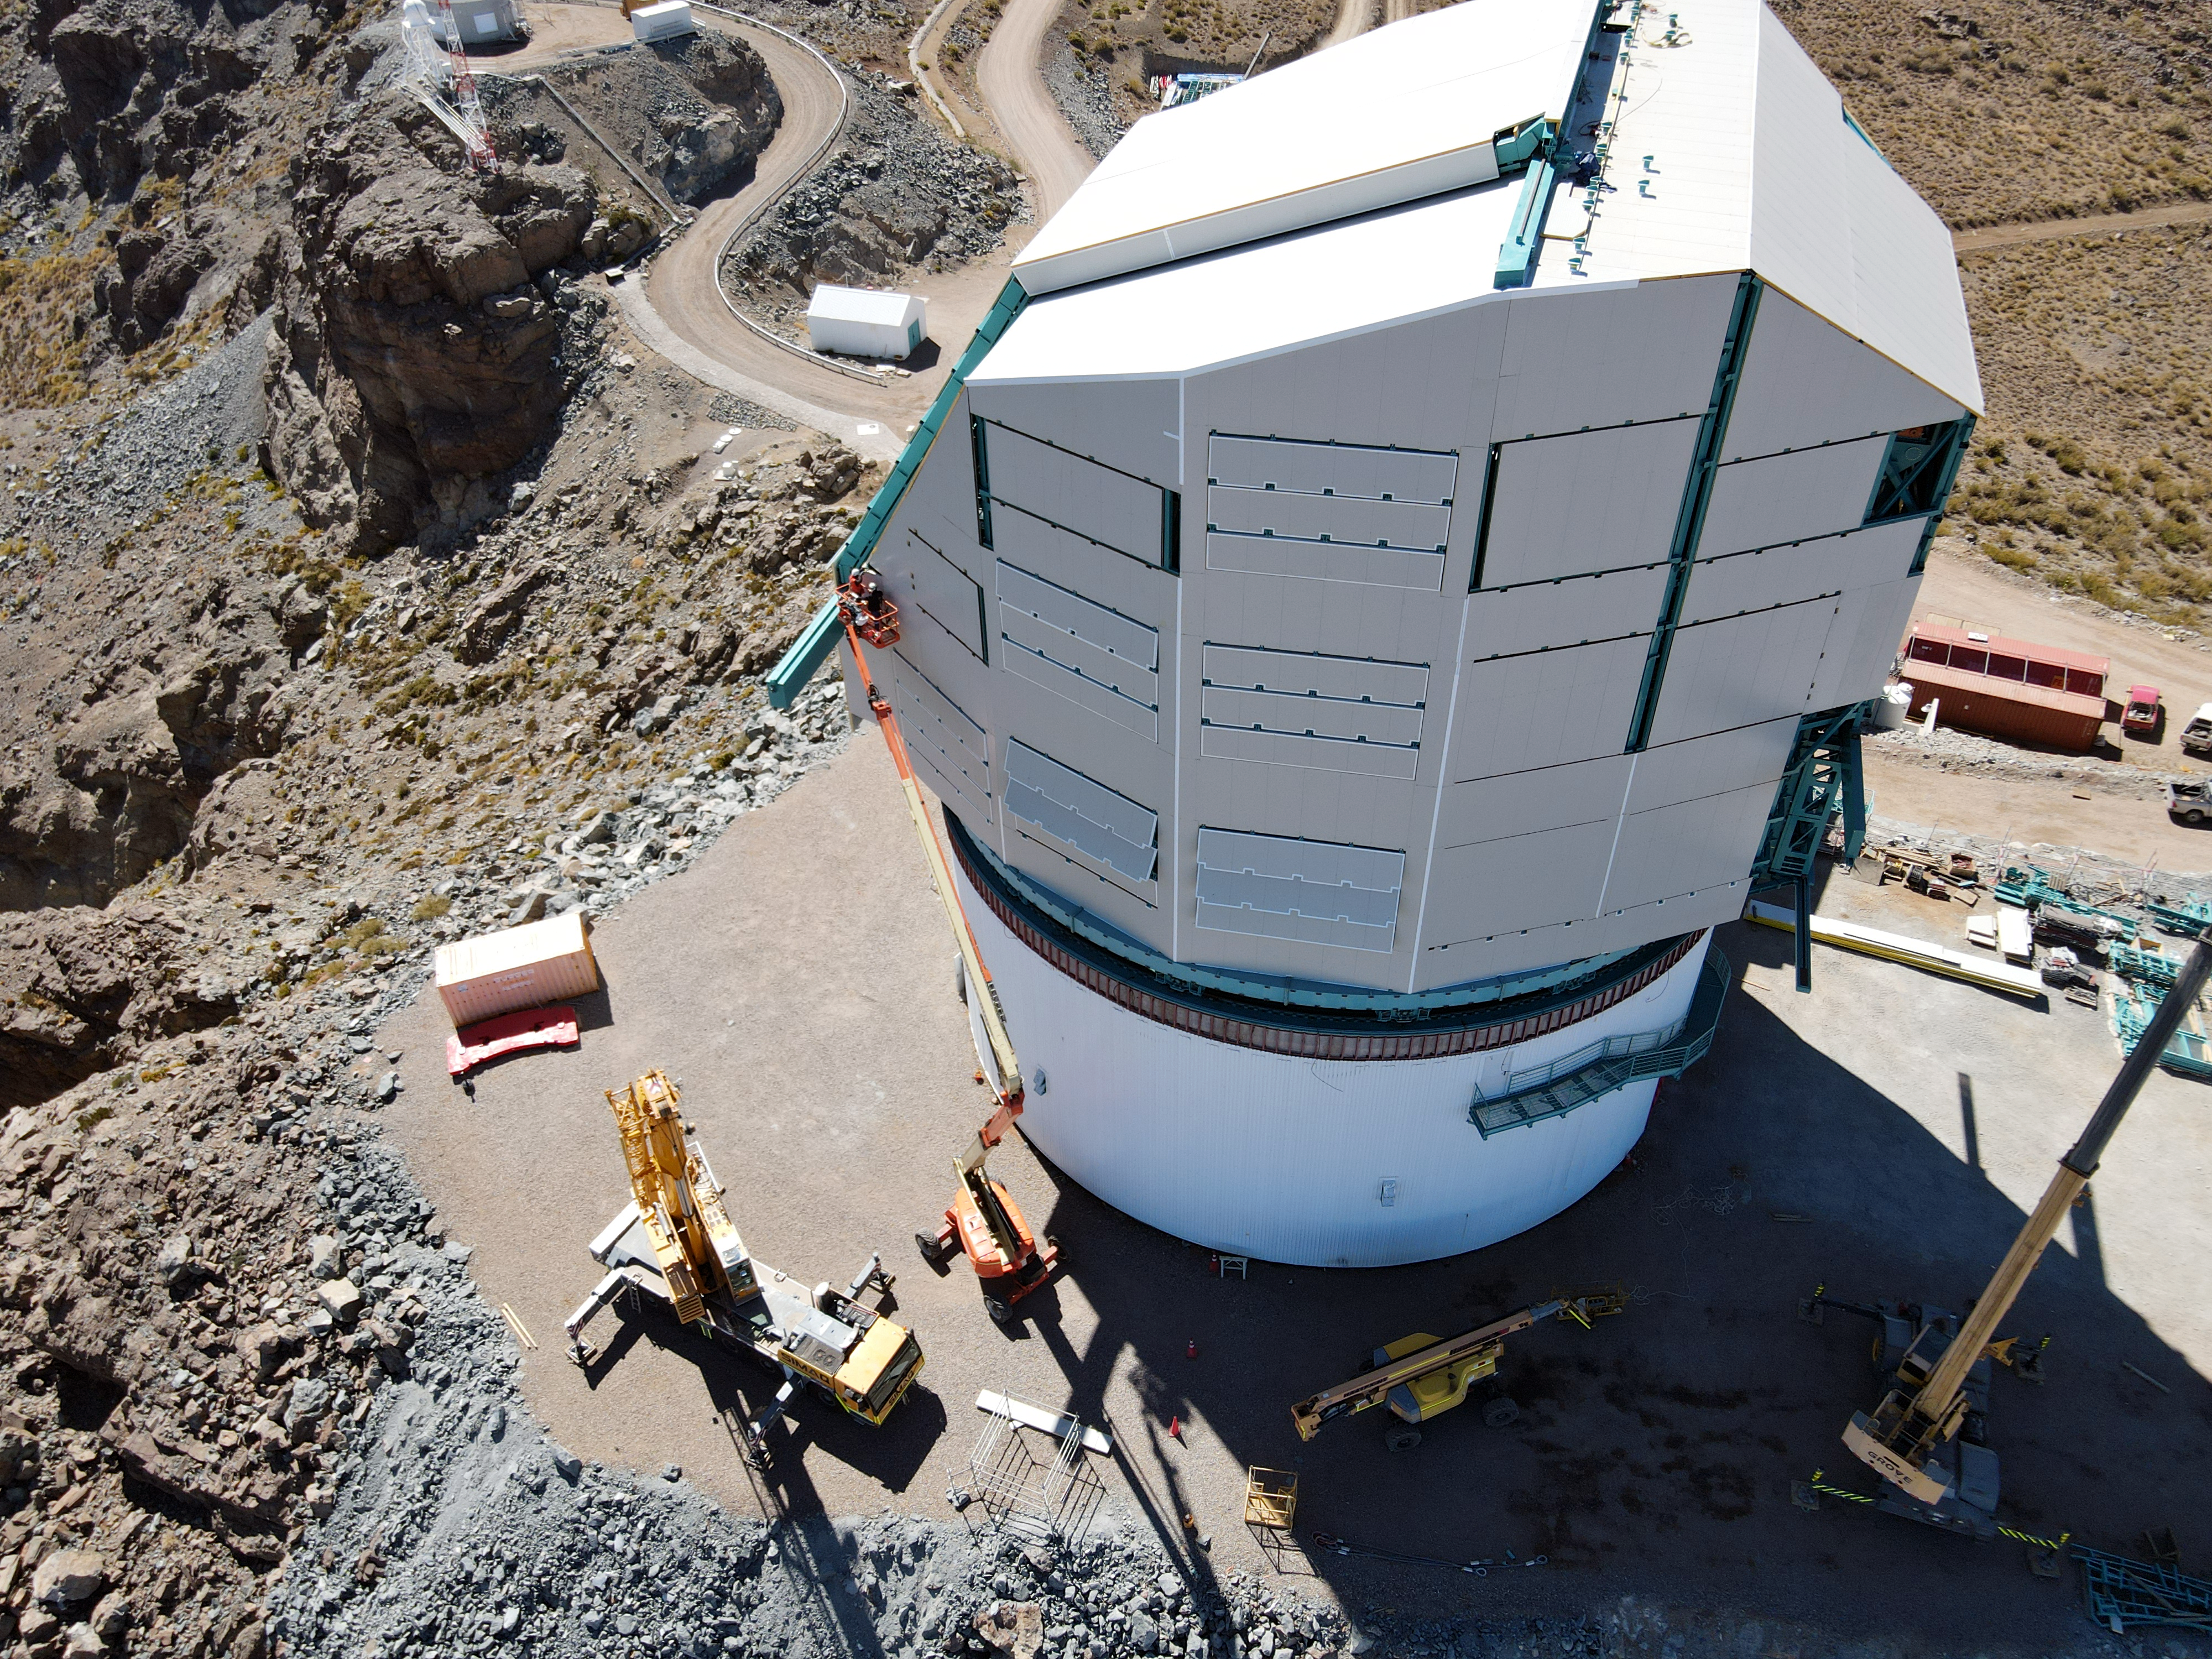

Rubin Drone View mid-December 2020

Aerial drone view of current status of construction on the summit as of mid-December, 2020.

Credit: Rubin Obs/NSF/AURA